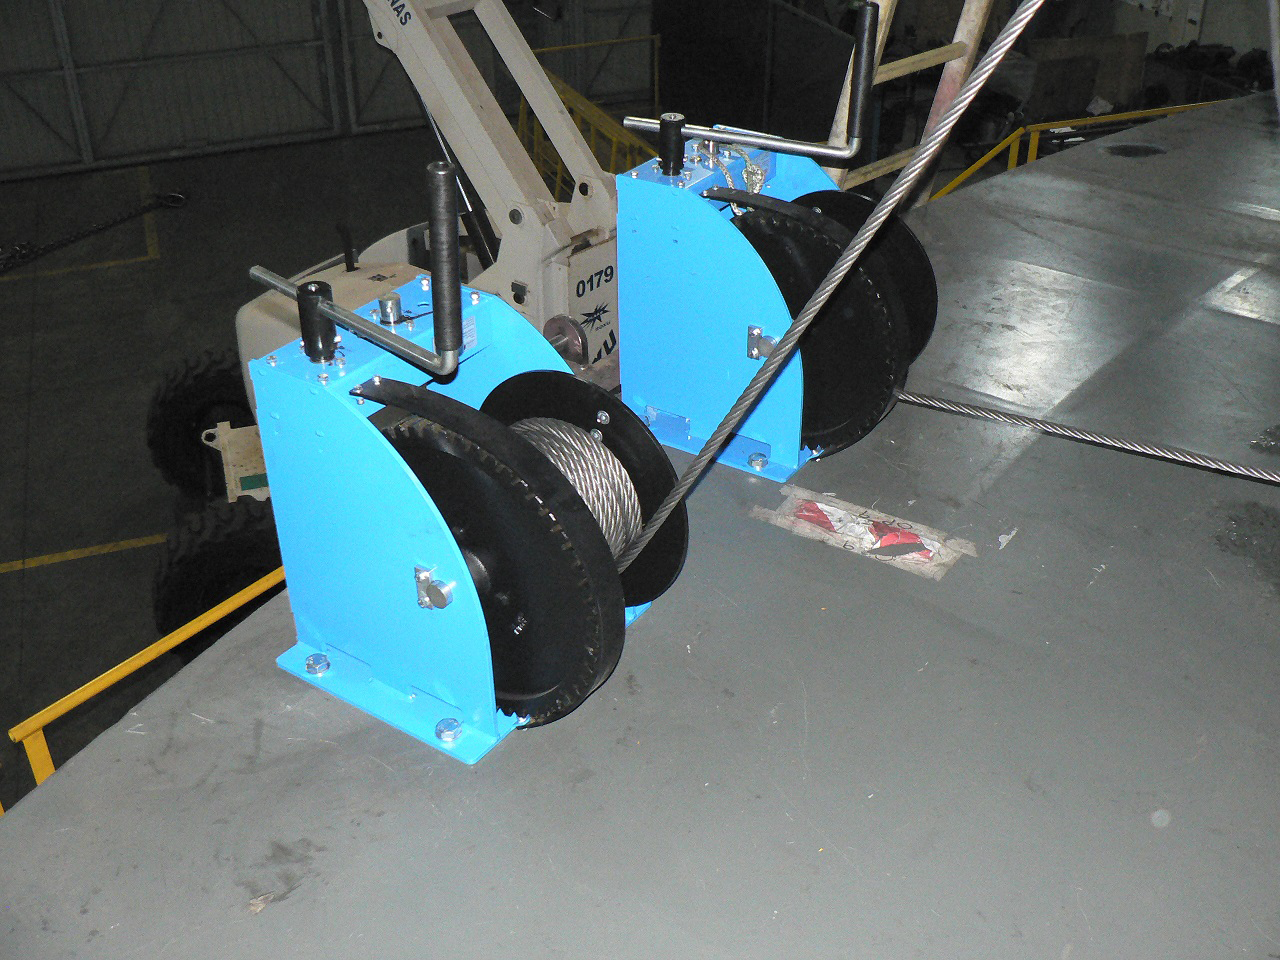

Balancing the elevation structure

Balancing operations for the elevation structure of the Telescope Mount Assembly (TMA) recently took place at subcontractor Asturfeito in Spain. The structure is being moved by two manual winches, now that balancing is complete, preparation for the TMA to move under computer control can begin.

Credit: Rubin Observatory/NSF/AURA